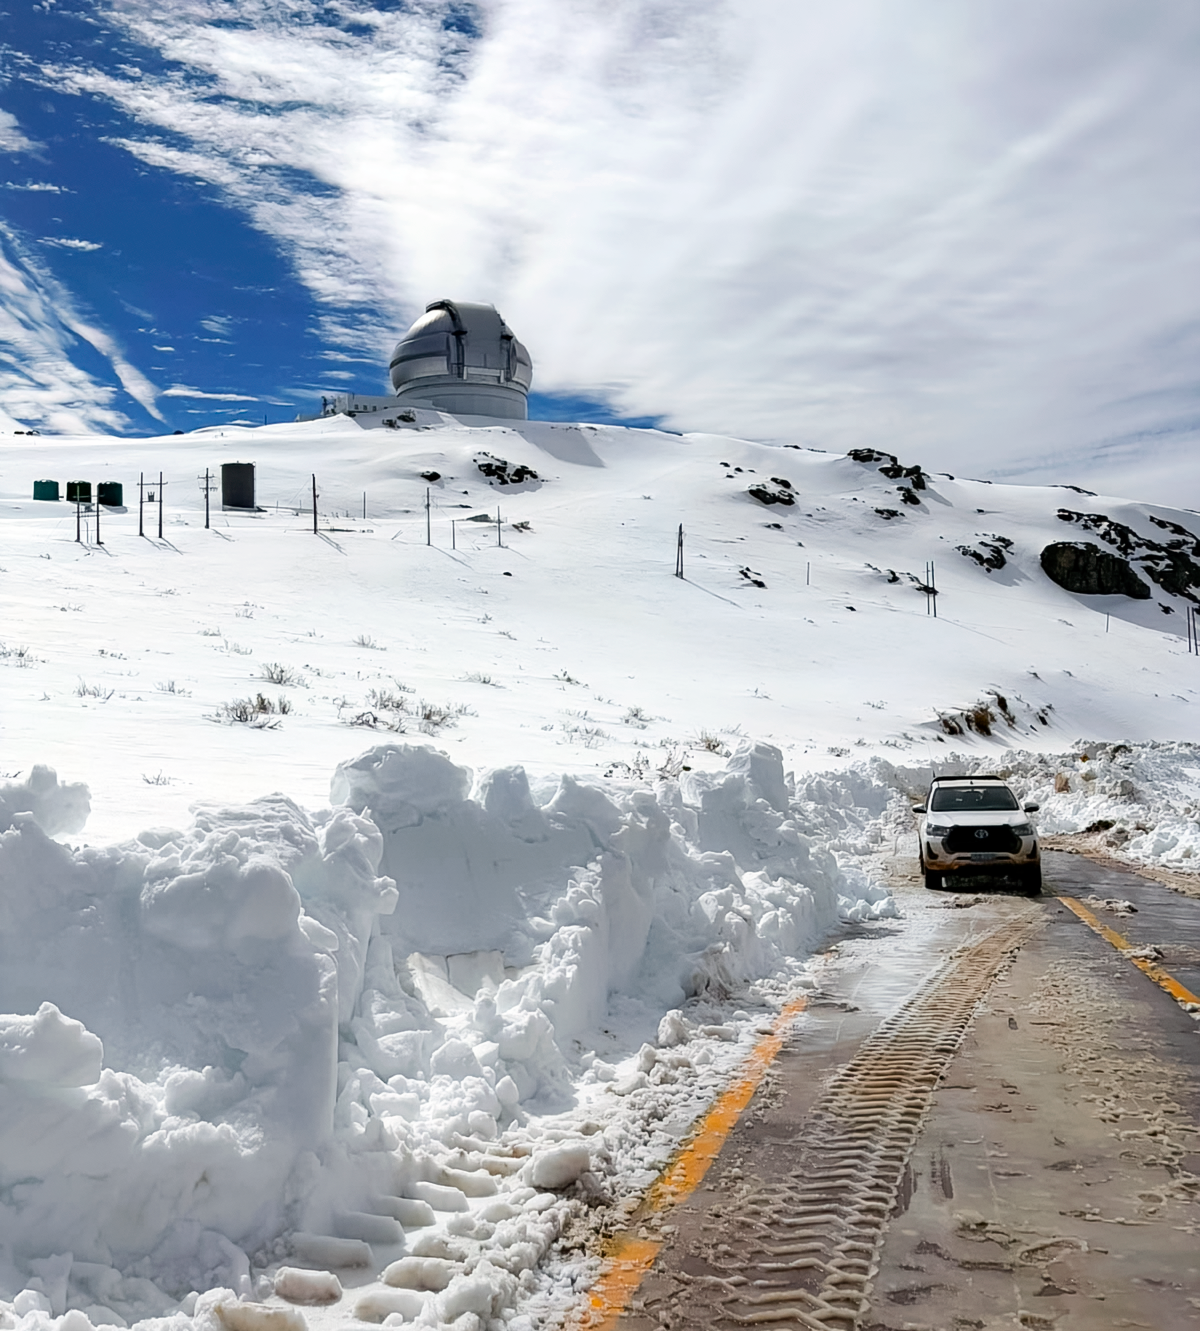

Clearing Snow Near Gemini South

Crews work to remove snow from the access road to Cerro Pachón, with Gemini South in the distance.

Credit: NOIRLab/NSF/AURA